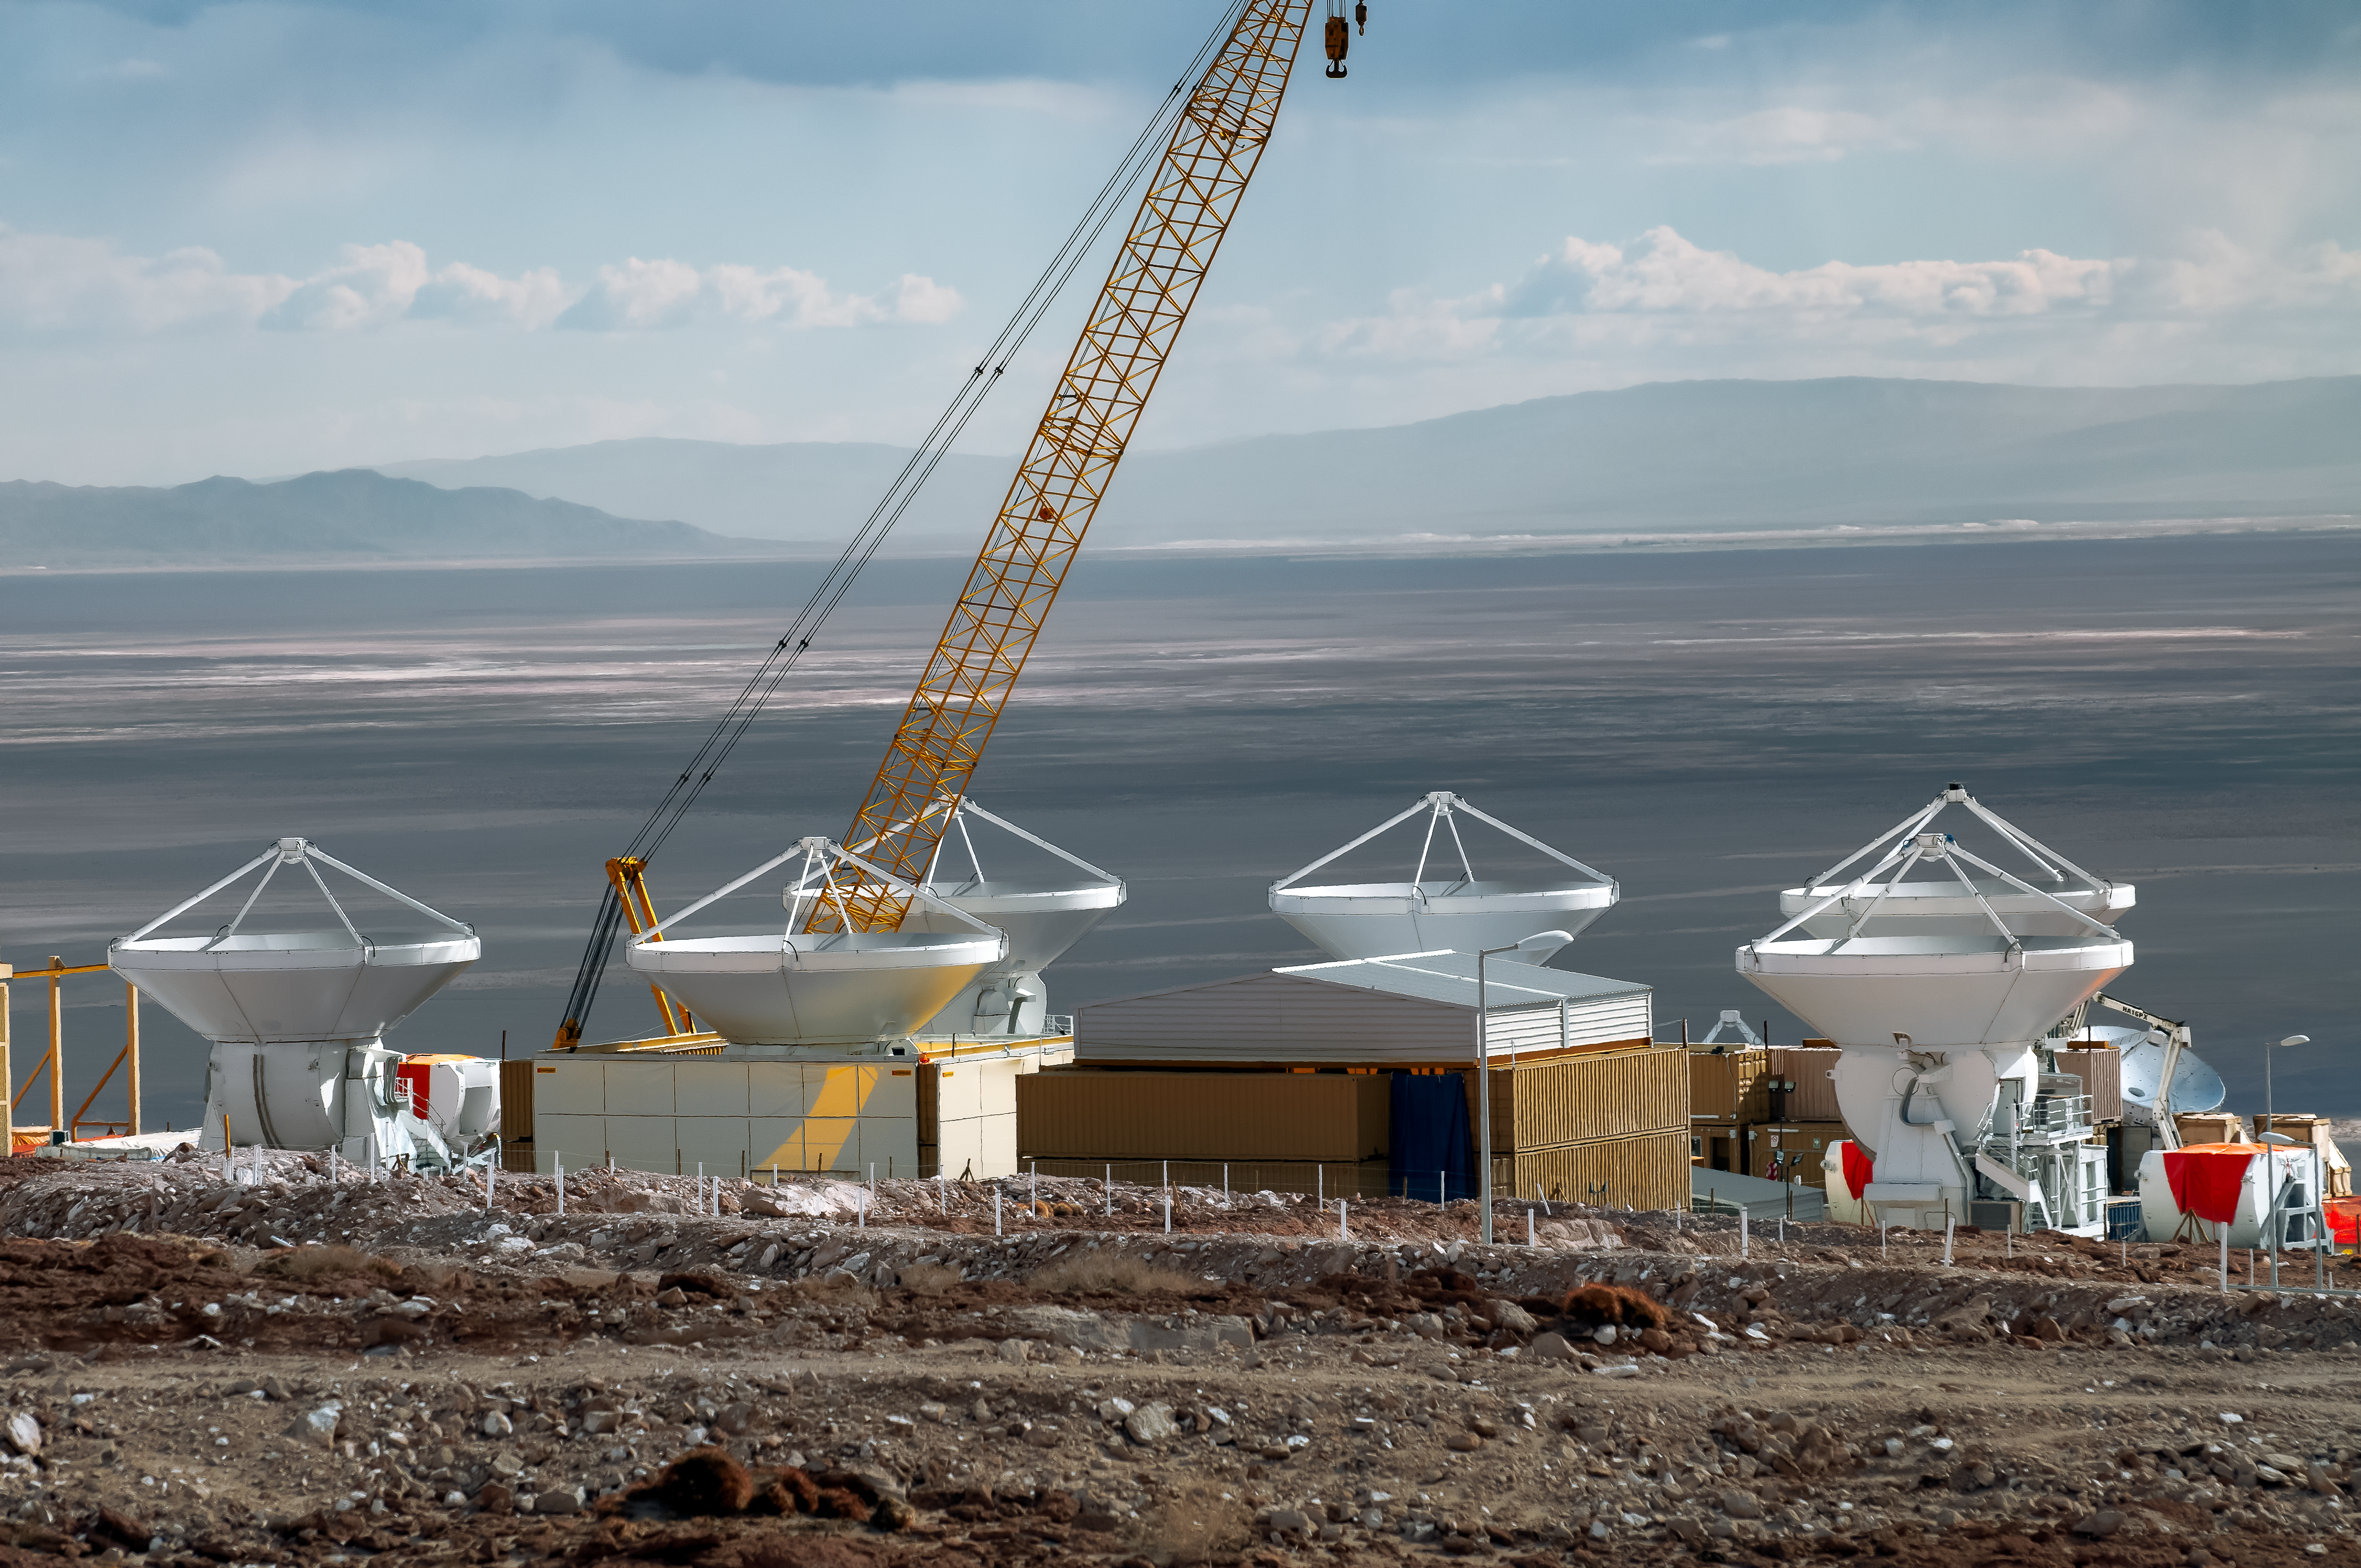

Telescope in the middle of nowhere

In the middle of the vastness of the Atacama Desert several antennas of ALMA are lined up.

Credit: A. Caproni/ESO